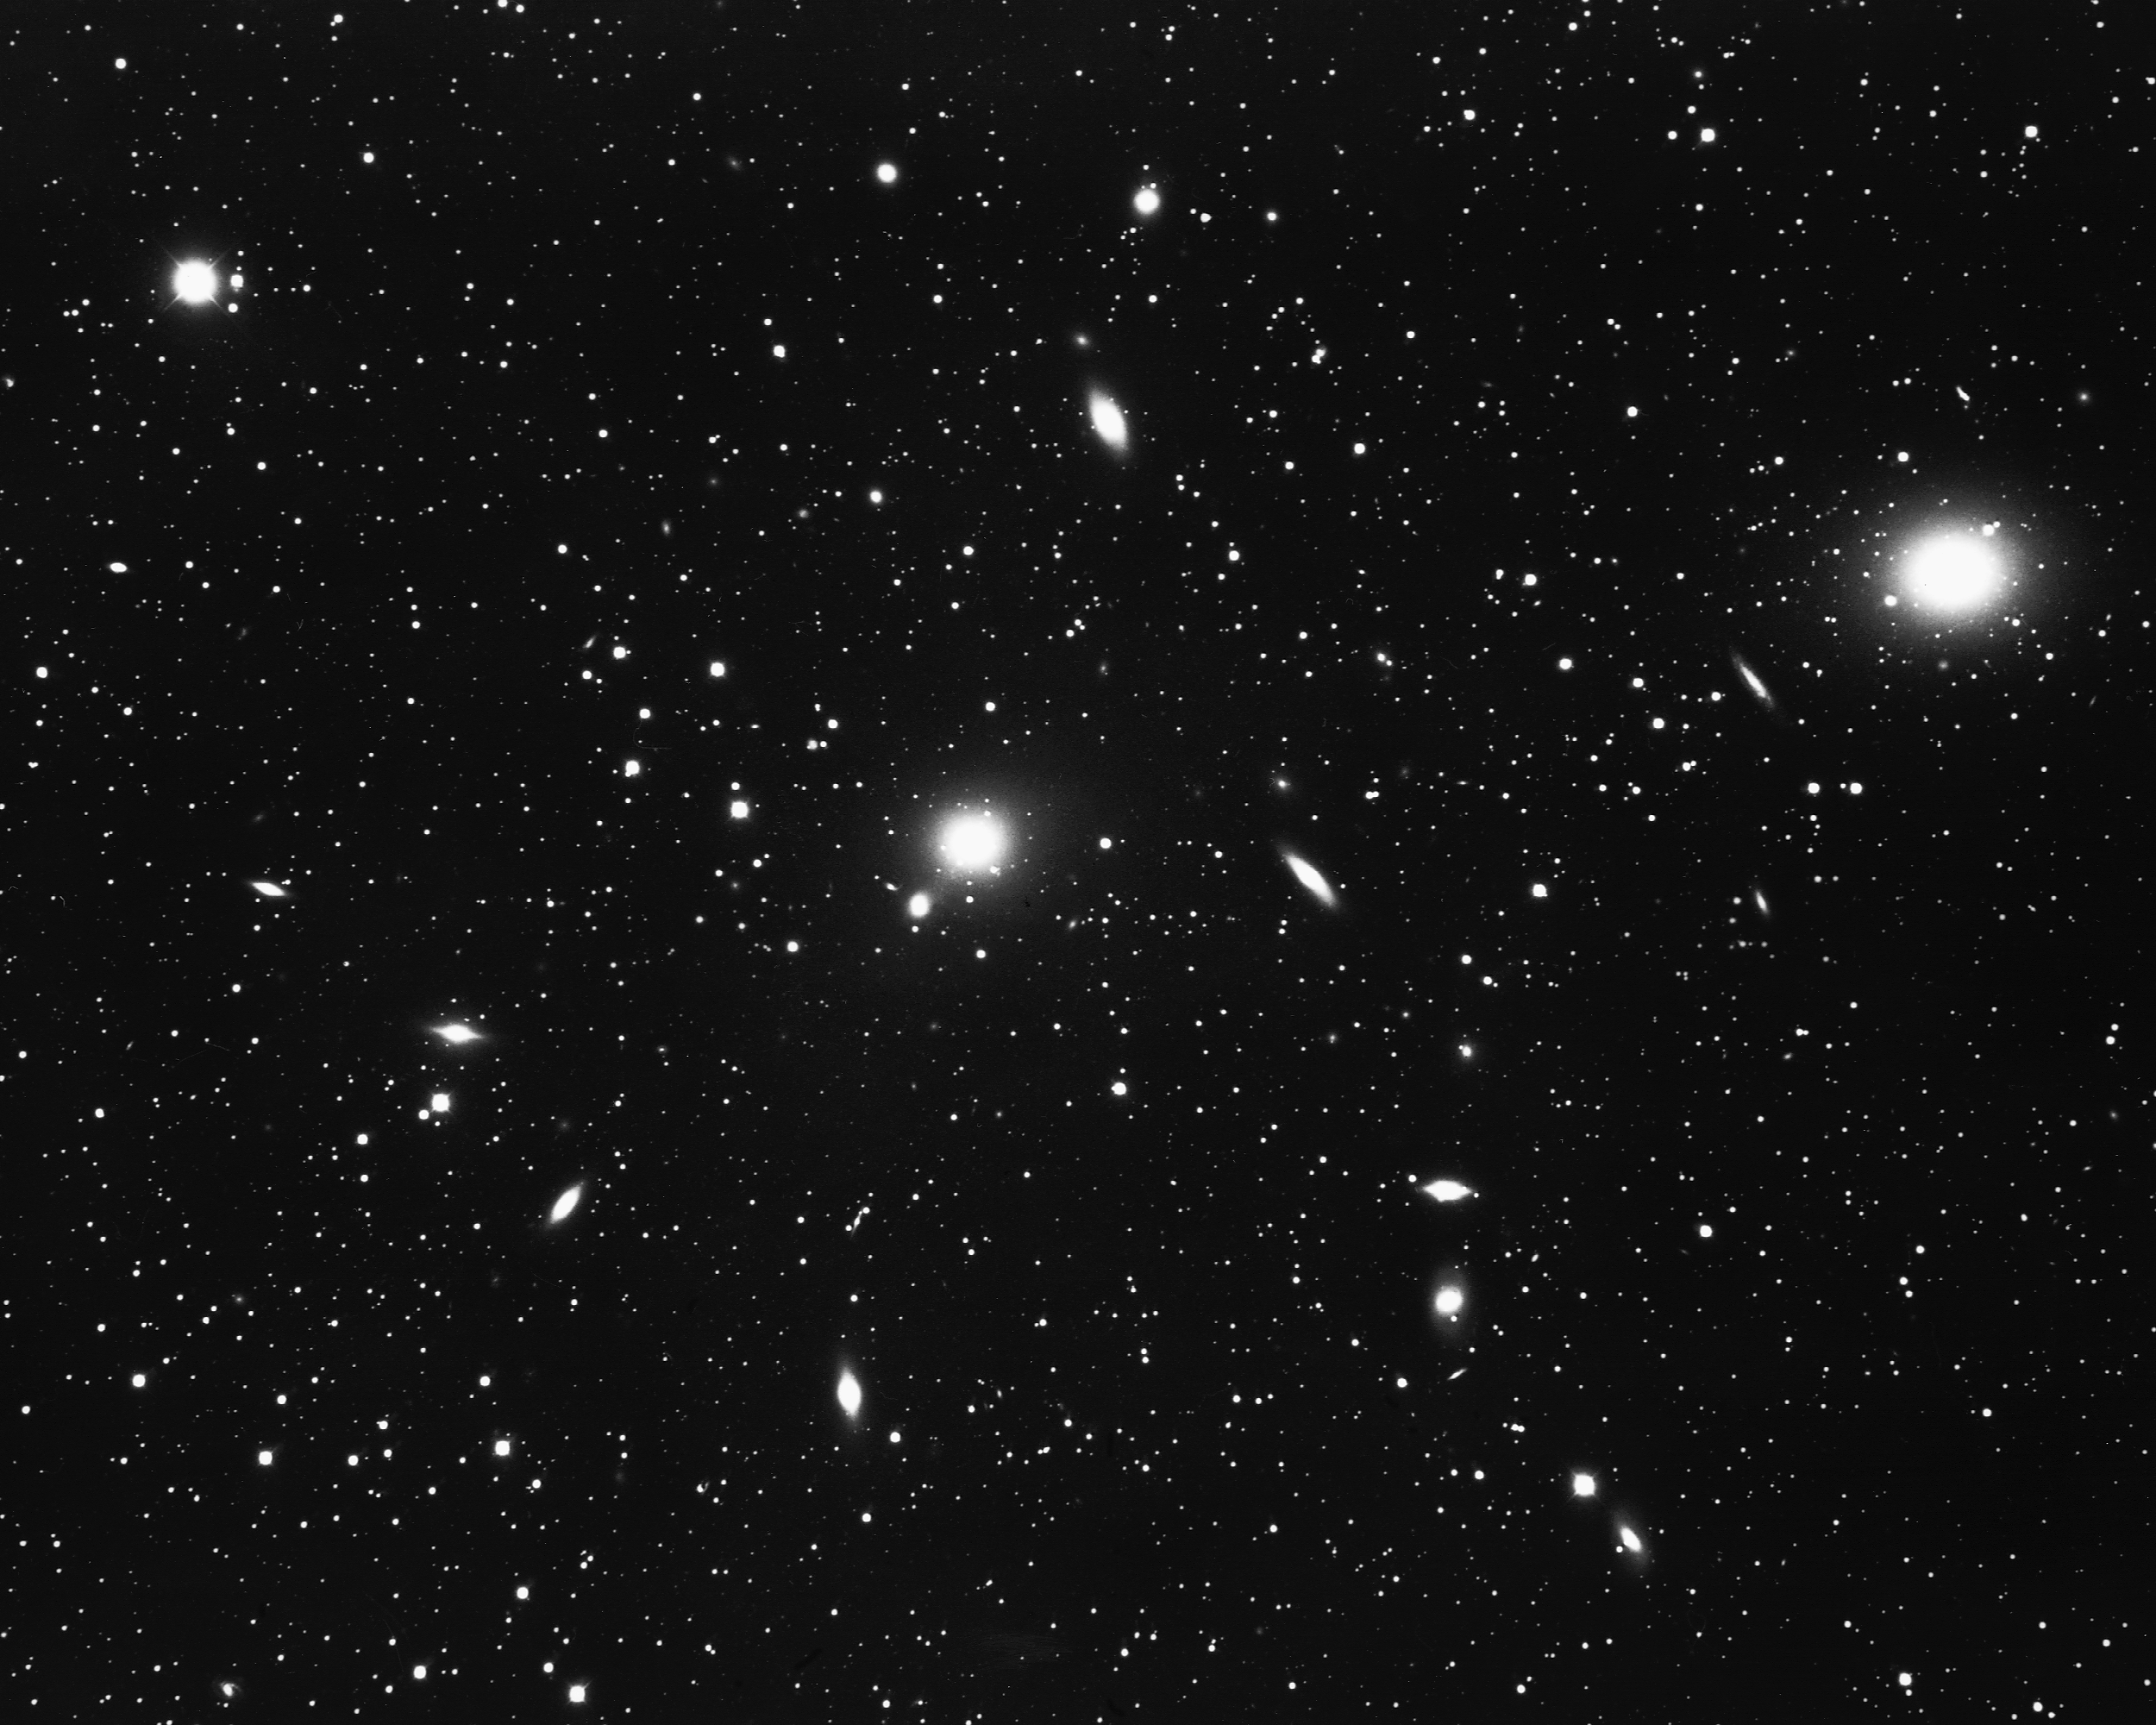

Cluster of galaxies in Centaurus

This cluster of galaxies in the constellation Centaurus is more easily seen from the Southern Hemisphere. CTIO 4-meter Blanco telescope, 1975.

Credit: NOIRLab/NSF/AURA/NSF